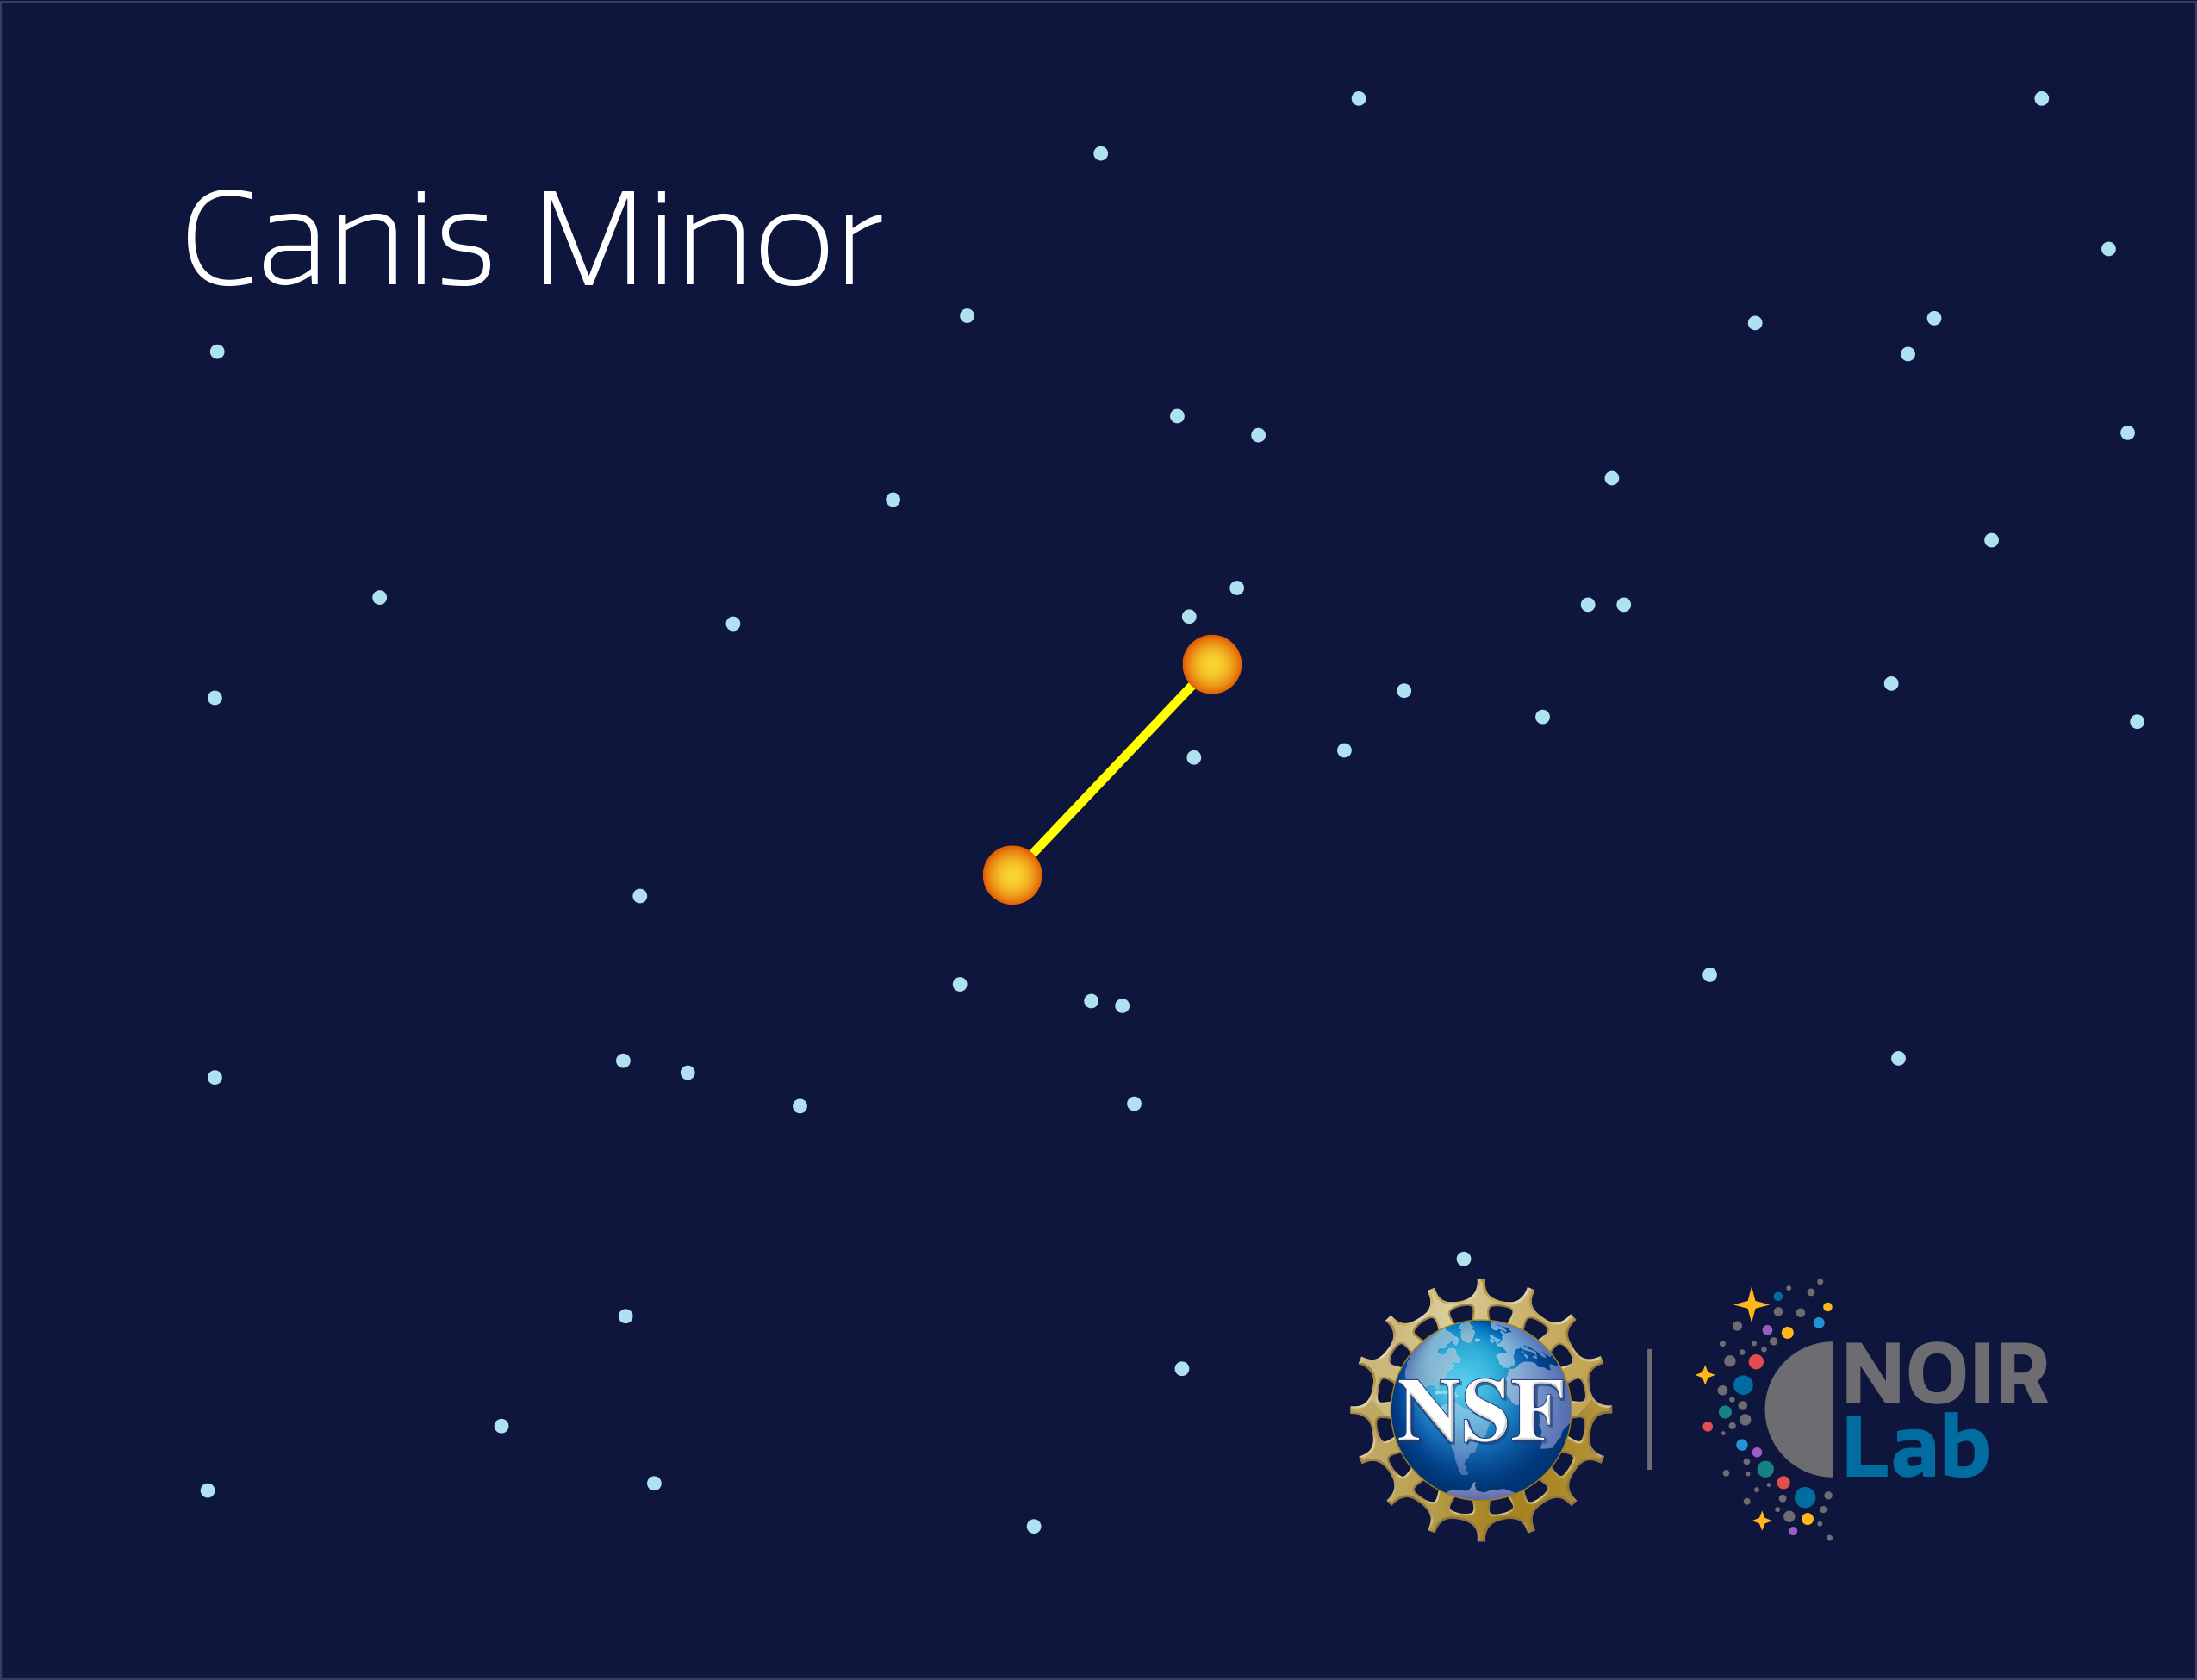

Canis Minor

Credit: NOIRLab